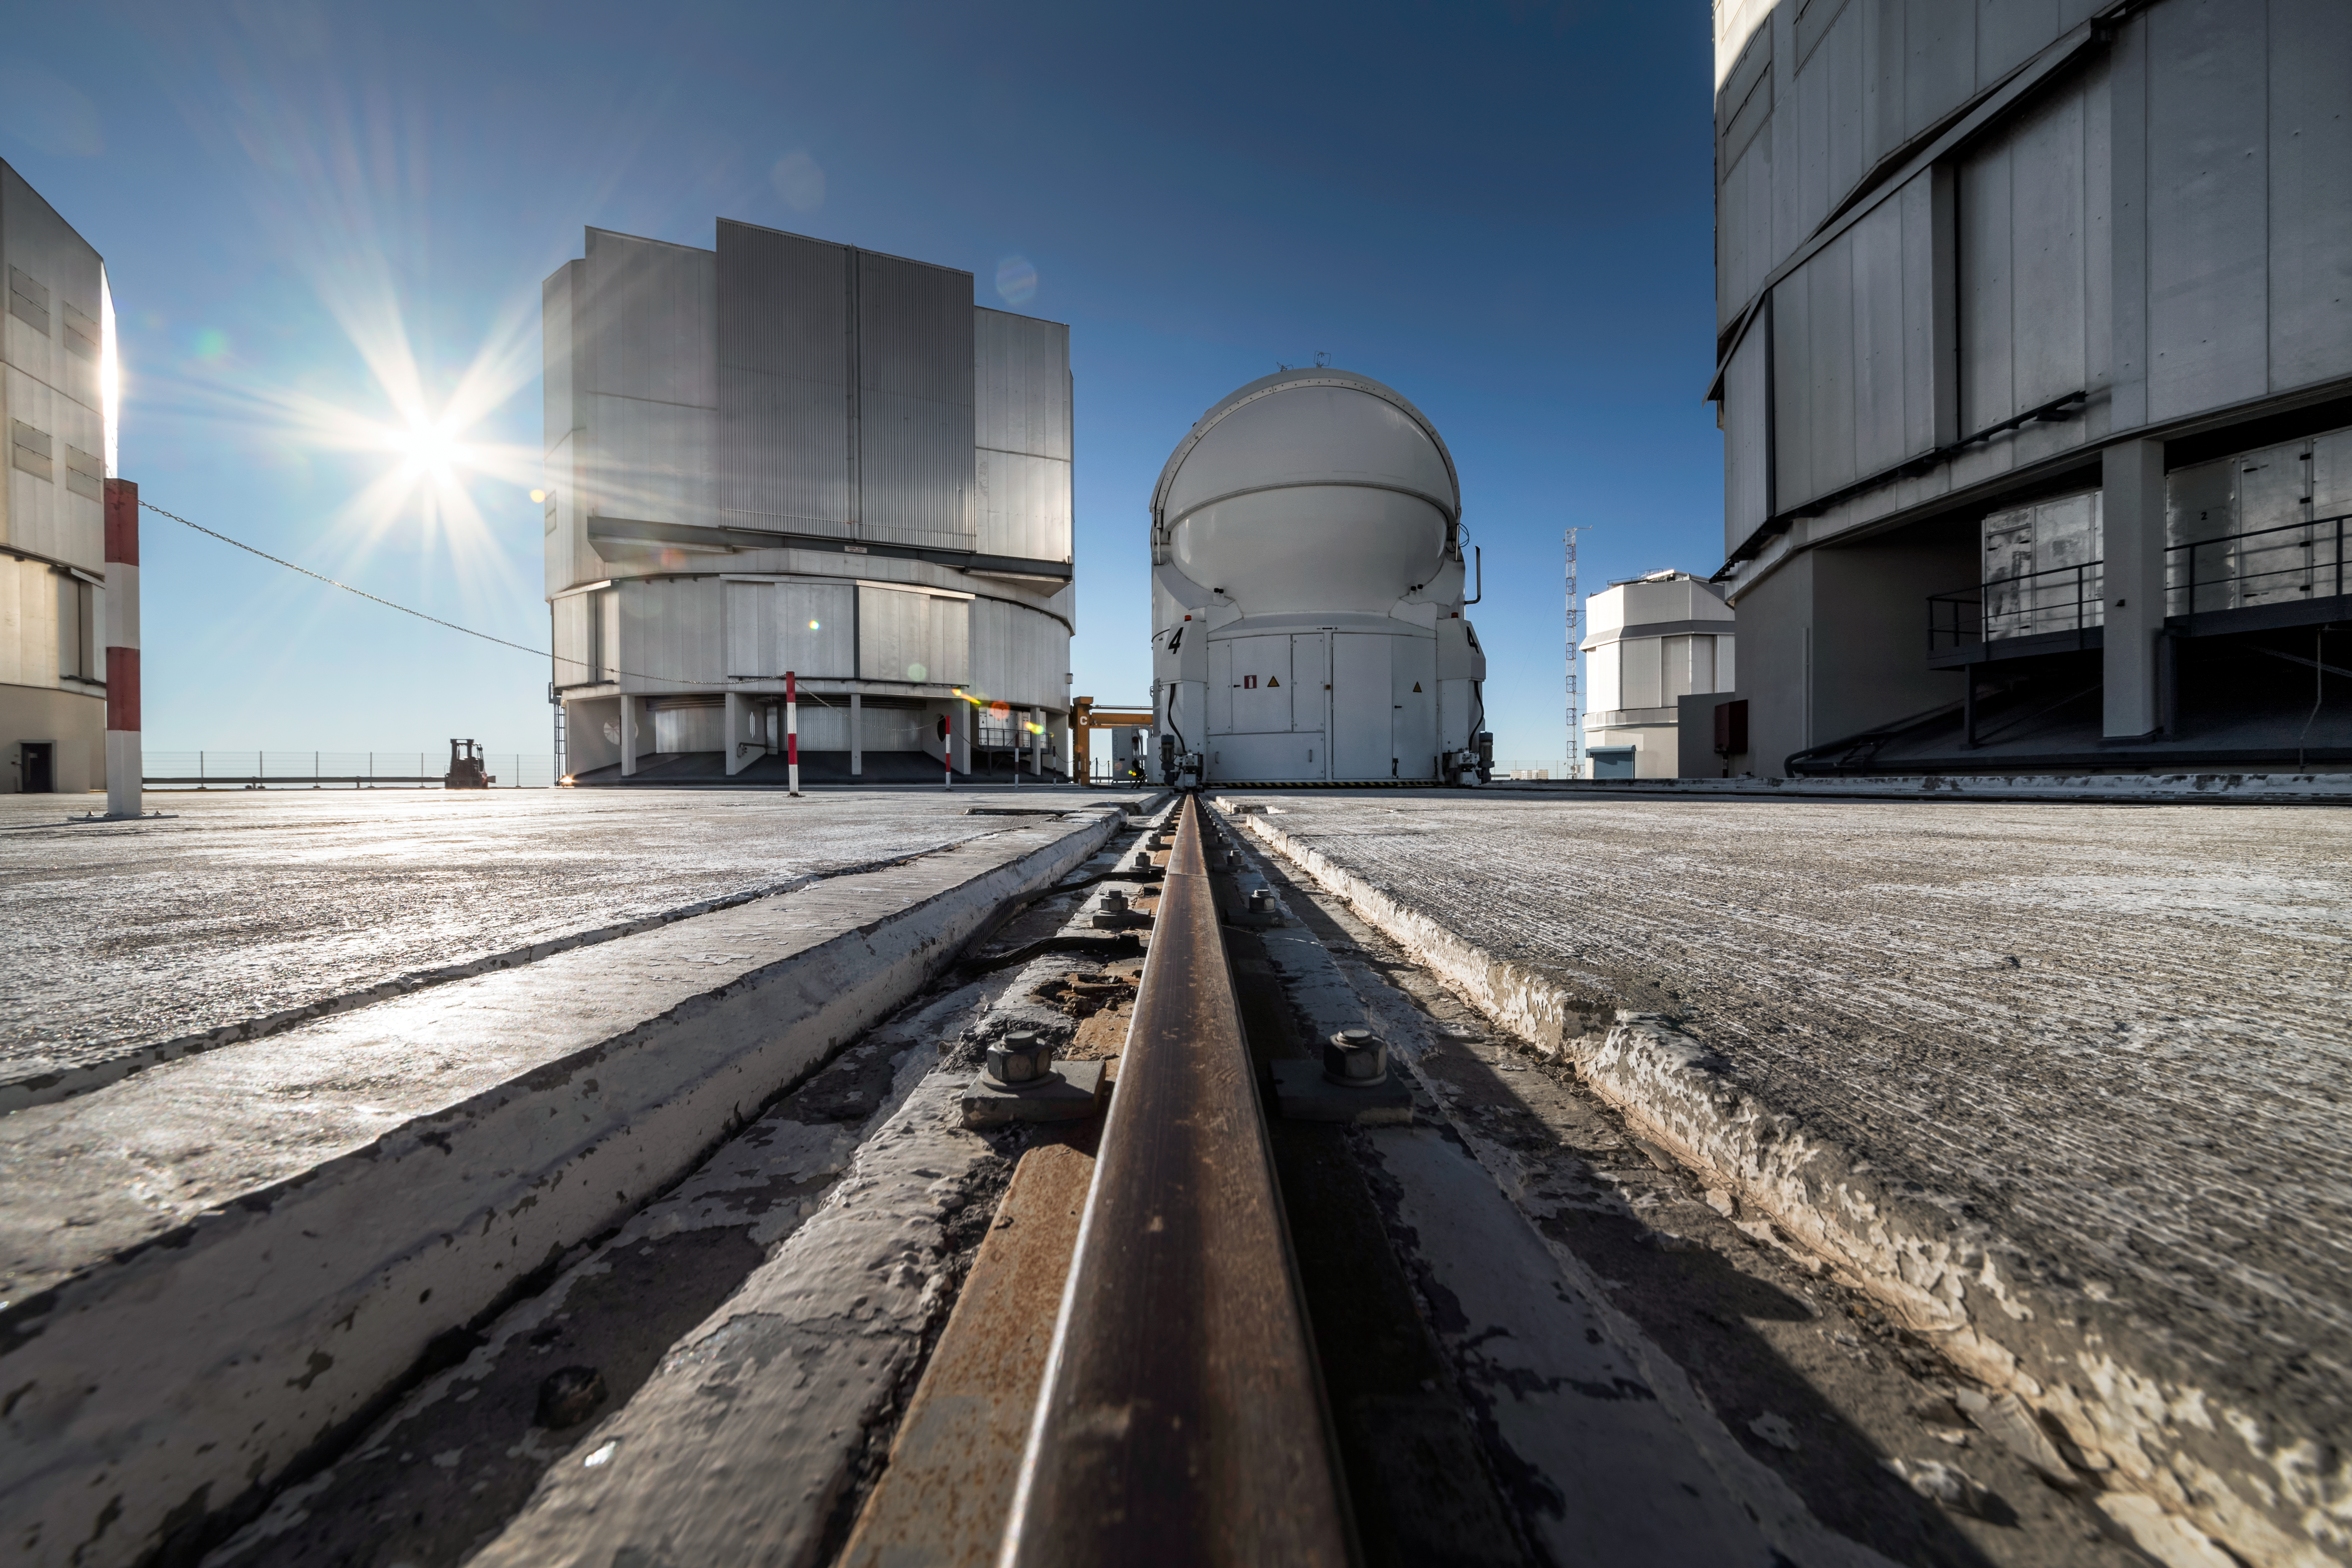

Two ways of spreading light

The bright sun shines onto the telescopes of the VLT, ESO's flagship facility. Visible in the centre is one of the Unit Telescopes and one of the smaller Auxilary telescopes, with 8.2m and 1.8m primary mirrors at their hearts, respectively. These mirrors collect light from the sky and pass it onto instruments, which use it for a variety of purposes before spreading the information out to astronomers around the world.

Credit: A. Ghizzi Panizza/ESO